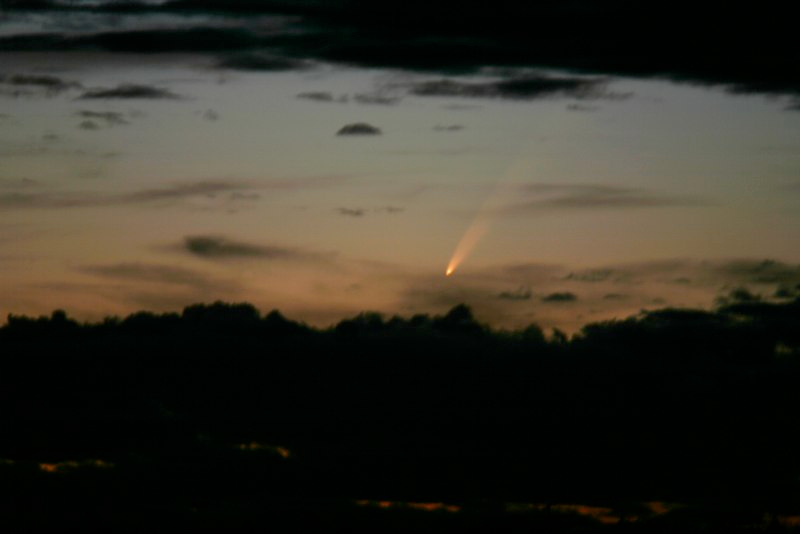

Comet McNaught

Images collected by ESO staff of the very bright comet McNaught that was visible in Europe early January 2007 and is presently visible from the Southern Hemisphere.

Credit: ESO